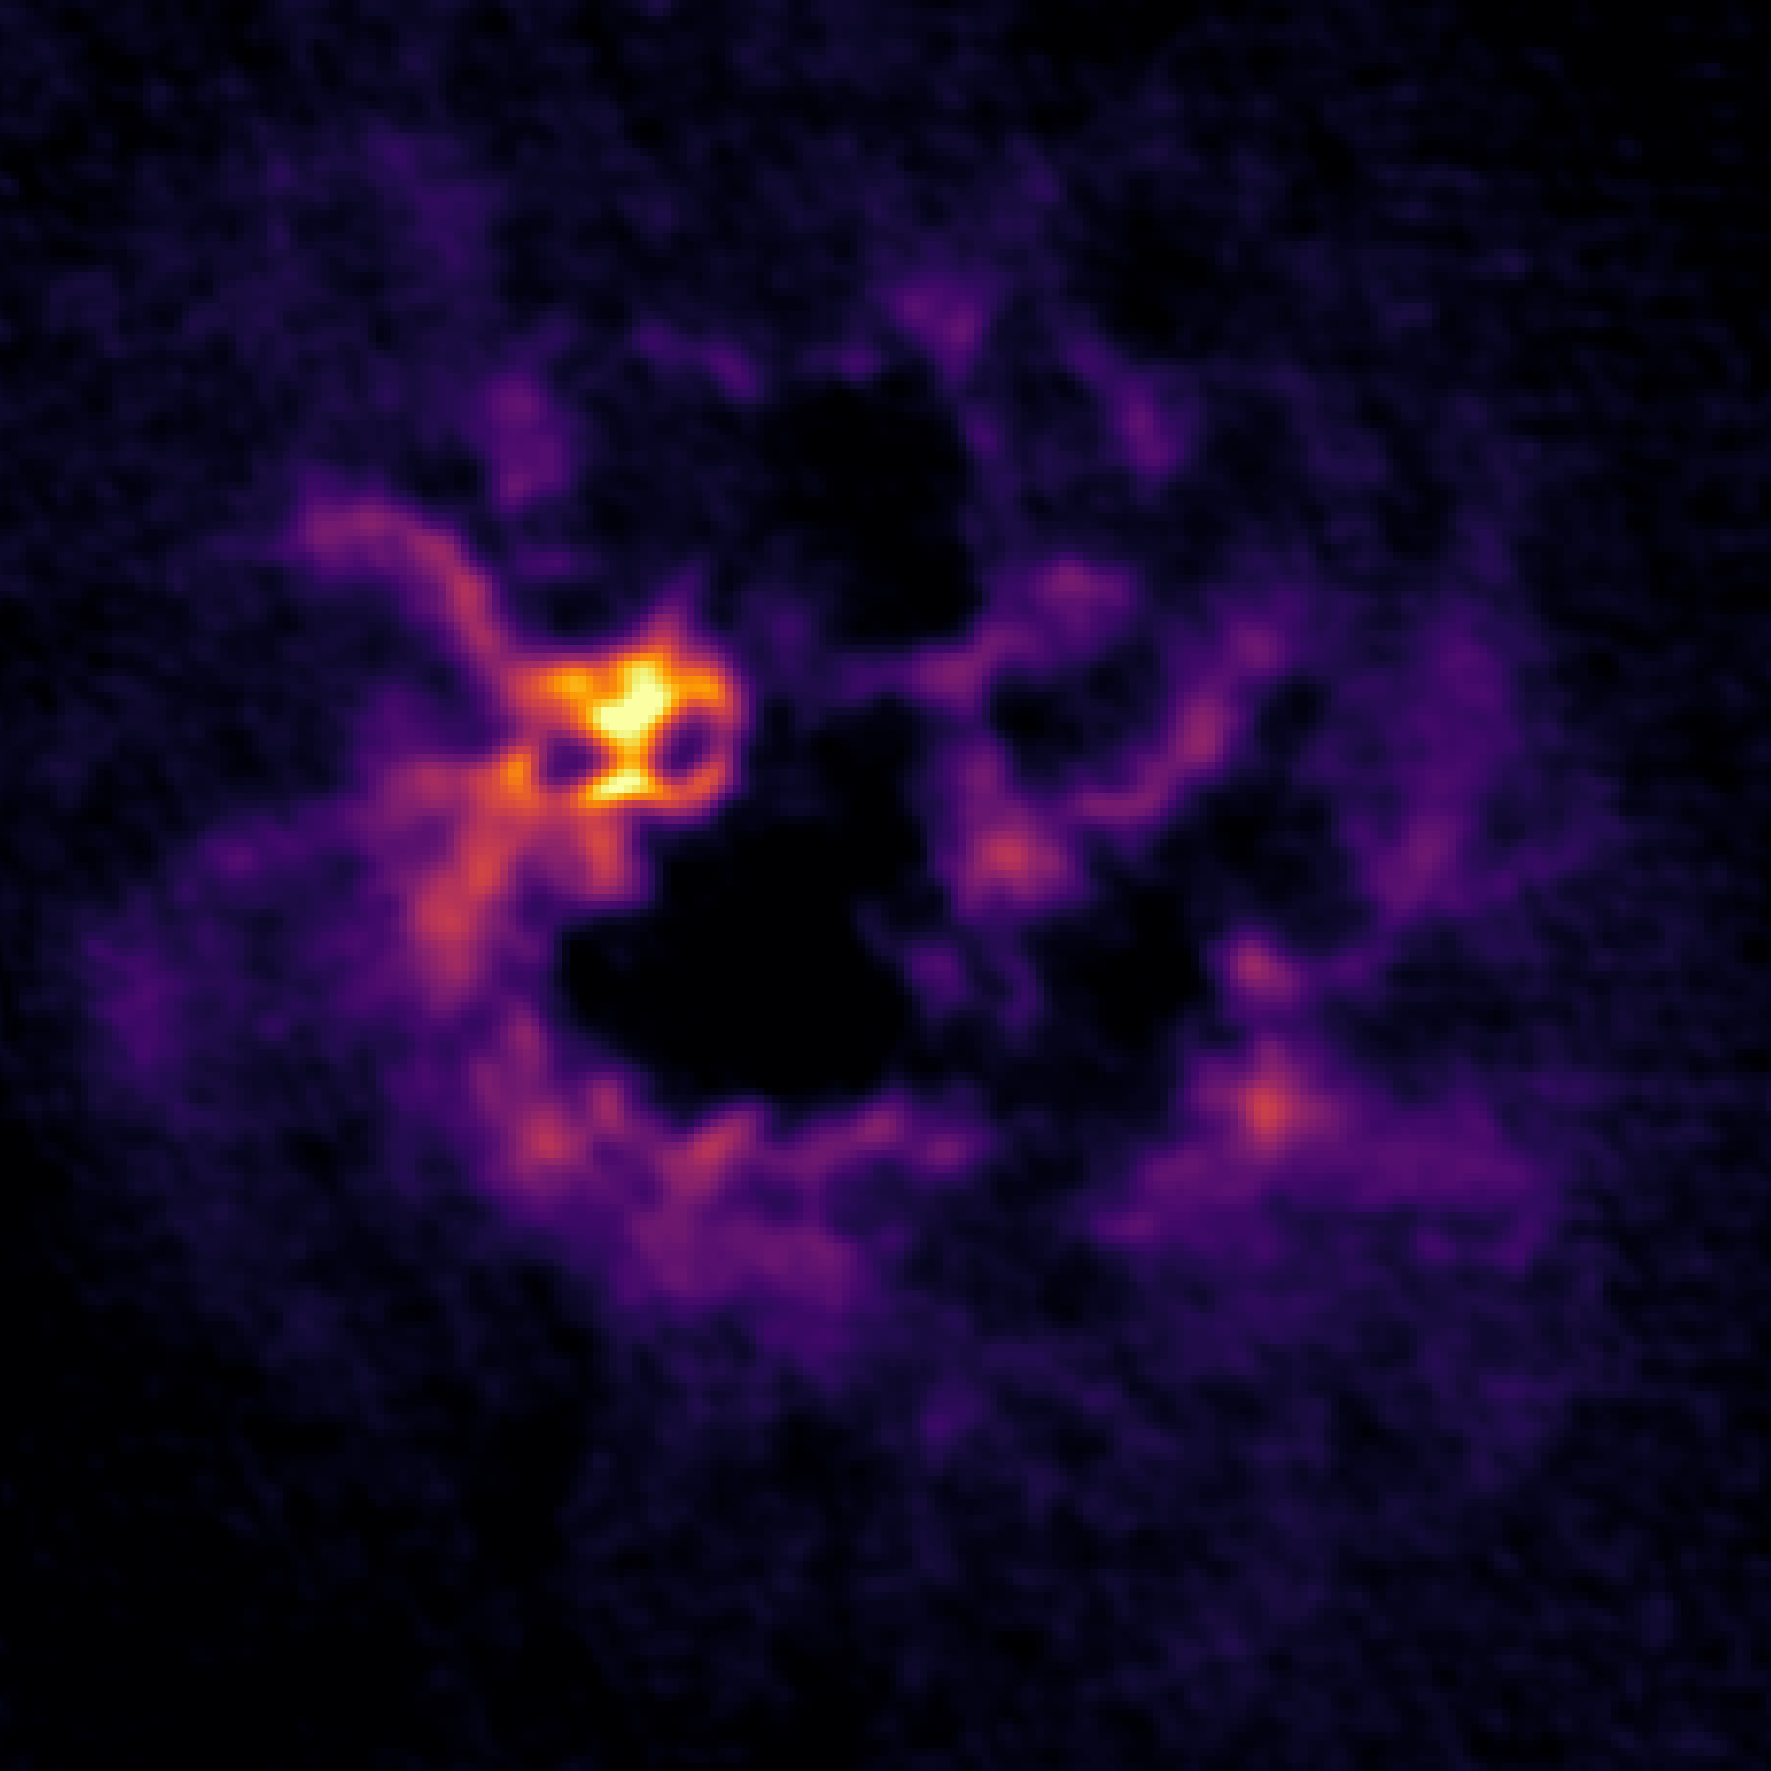

A Spooky View of Galactic Gas

This image may look spooky to you, but astronomers see a galaxy. It was captured by the Very Large Array (VLA) as part of the Local Group L-Band Survey (LGLBS) and is an atomic gas emission image of the nearby galaxy IC 1613.

Credit: Ohio State/A.Sardone, NRAO/AUI/NSF